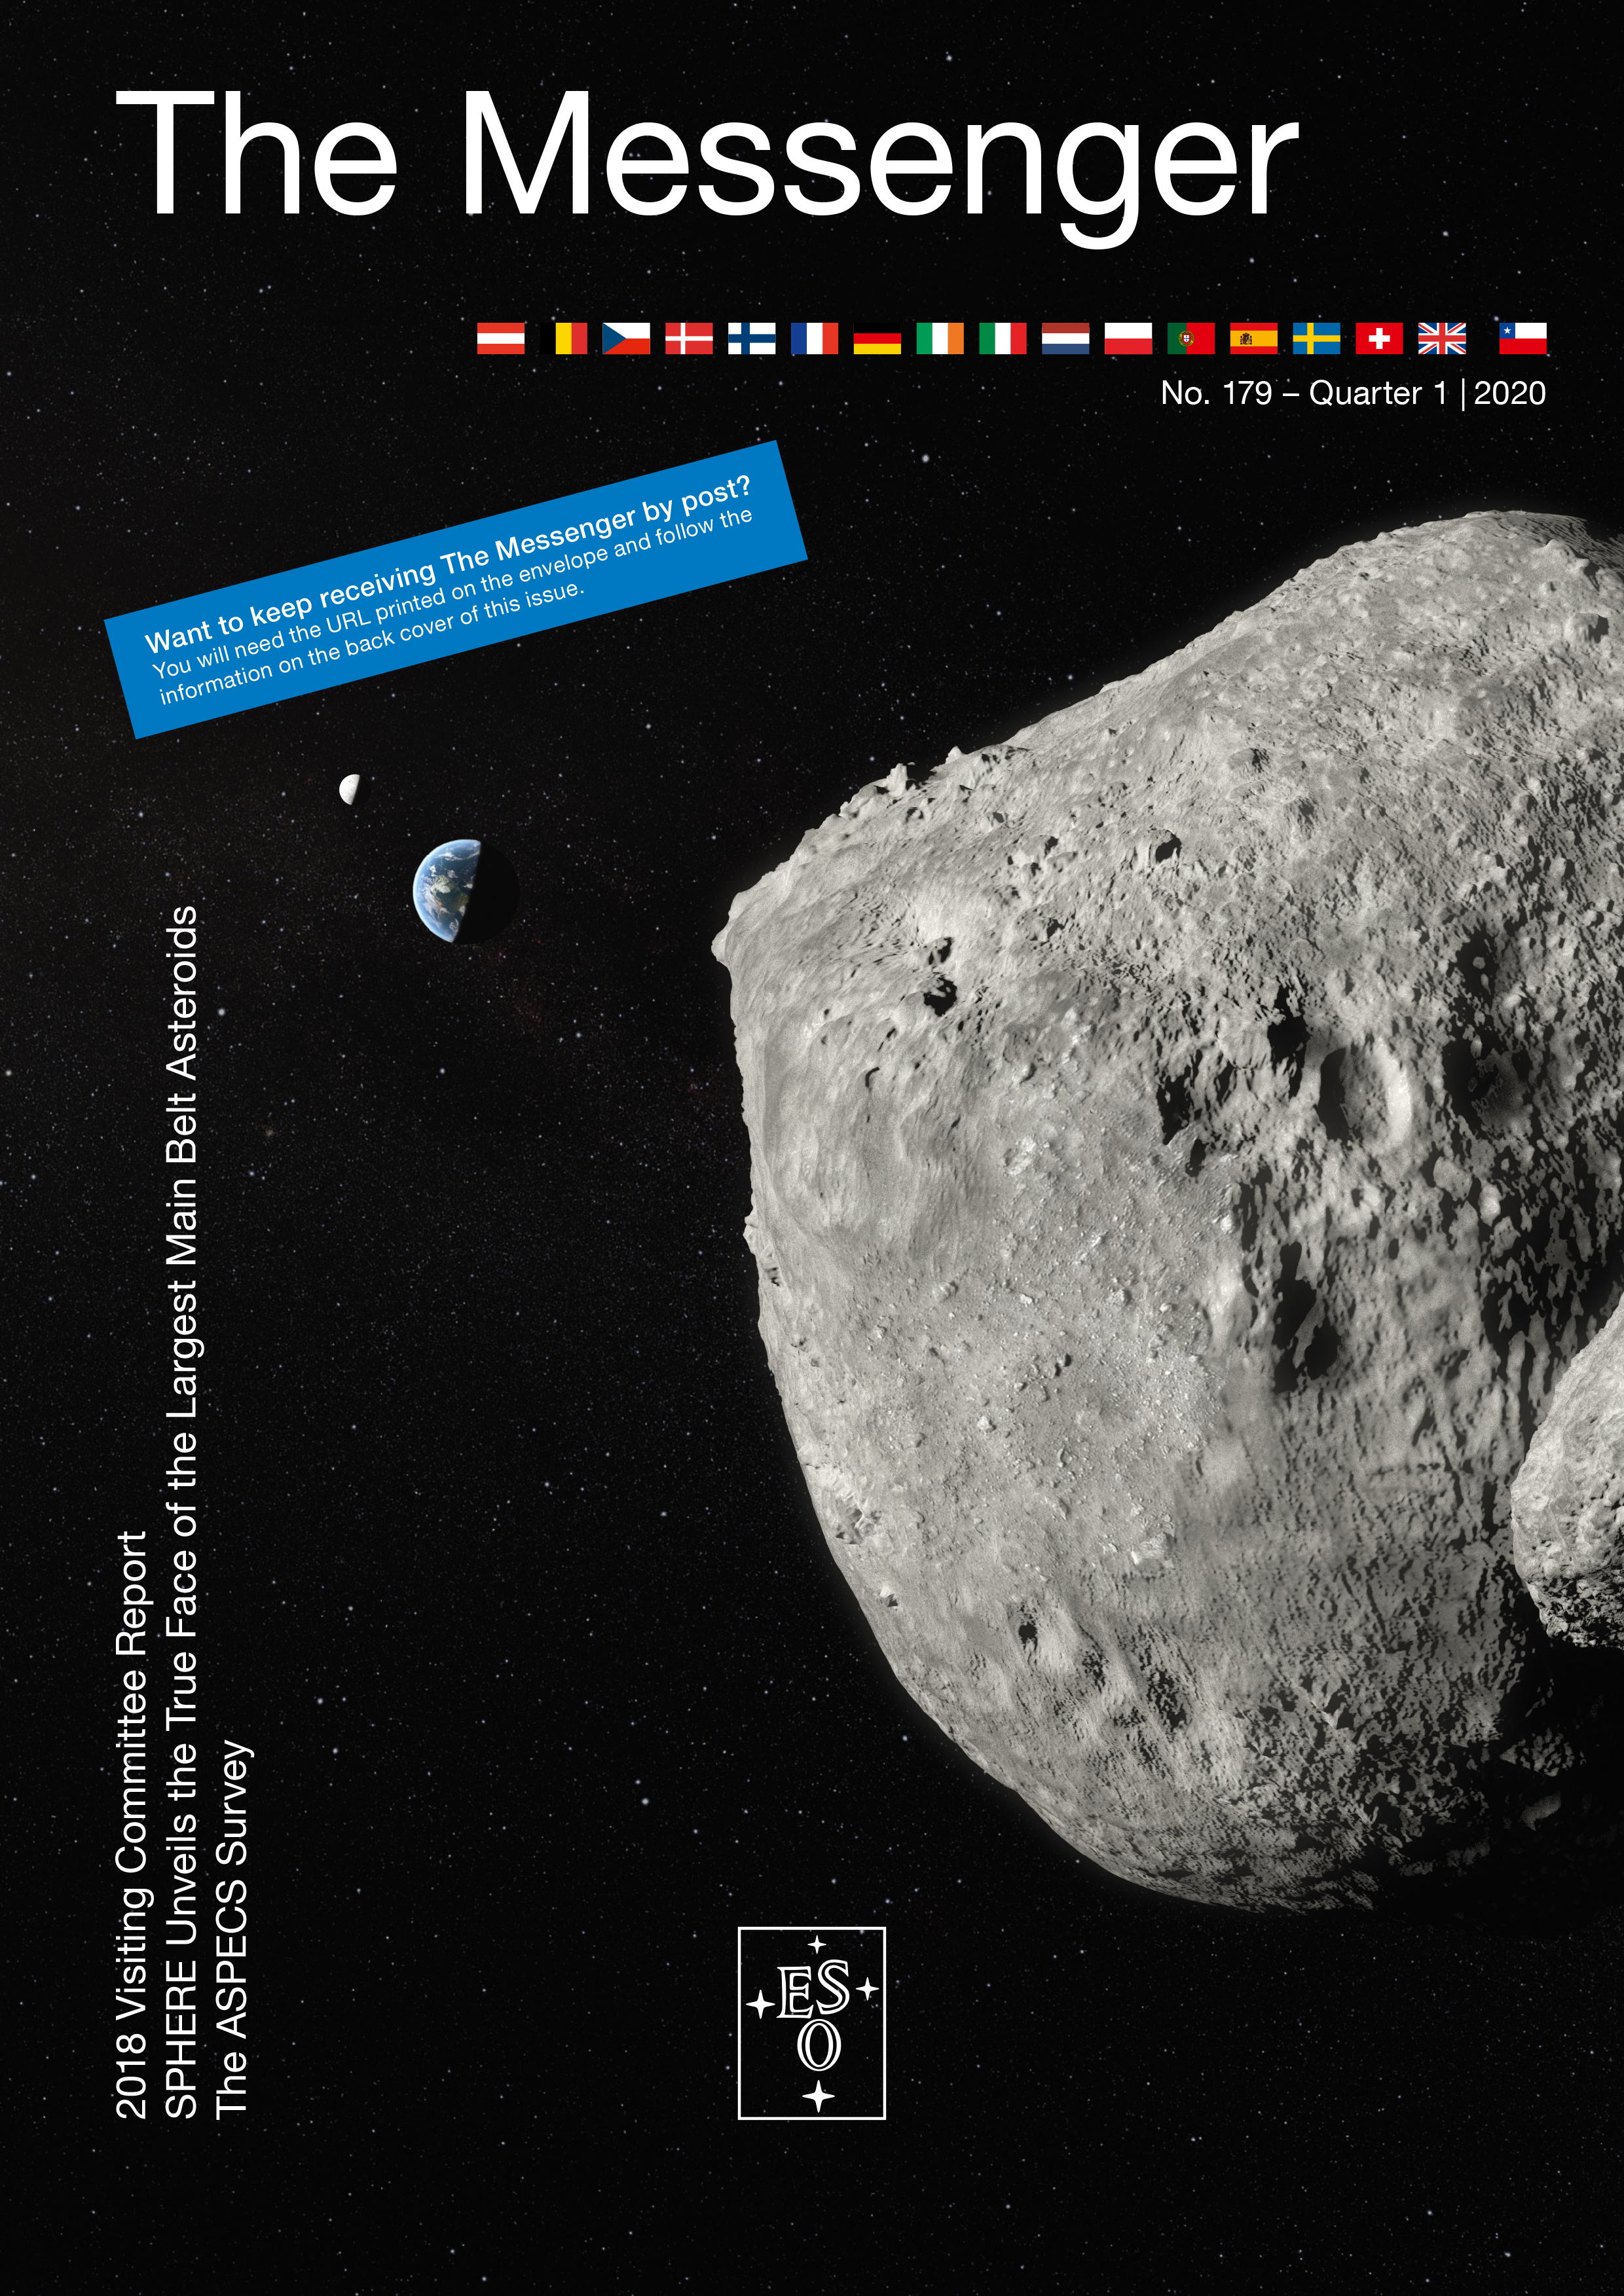

Cover of The Messenger No. 179

Cover of The Messenger No. 179.

Credit: ESO